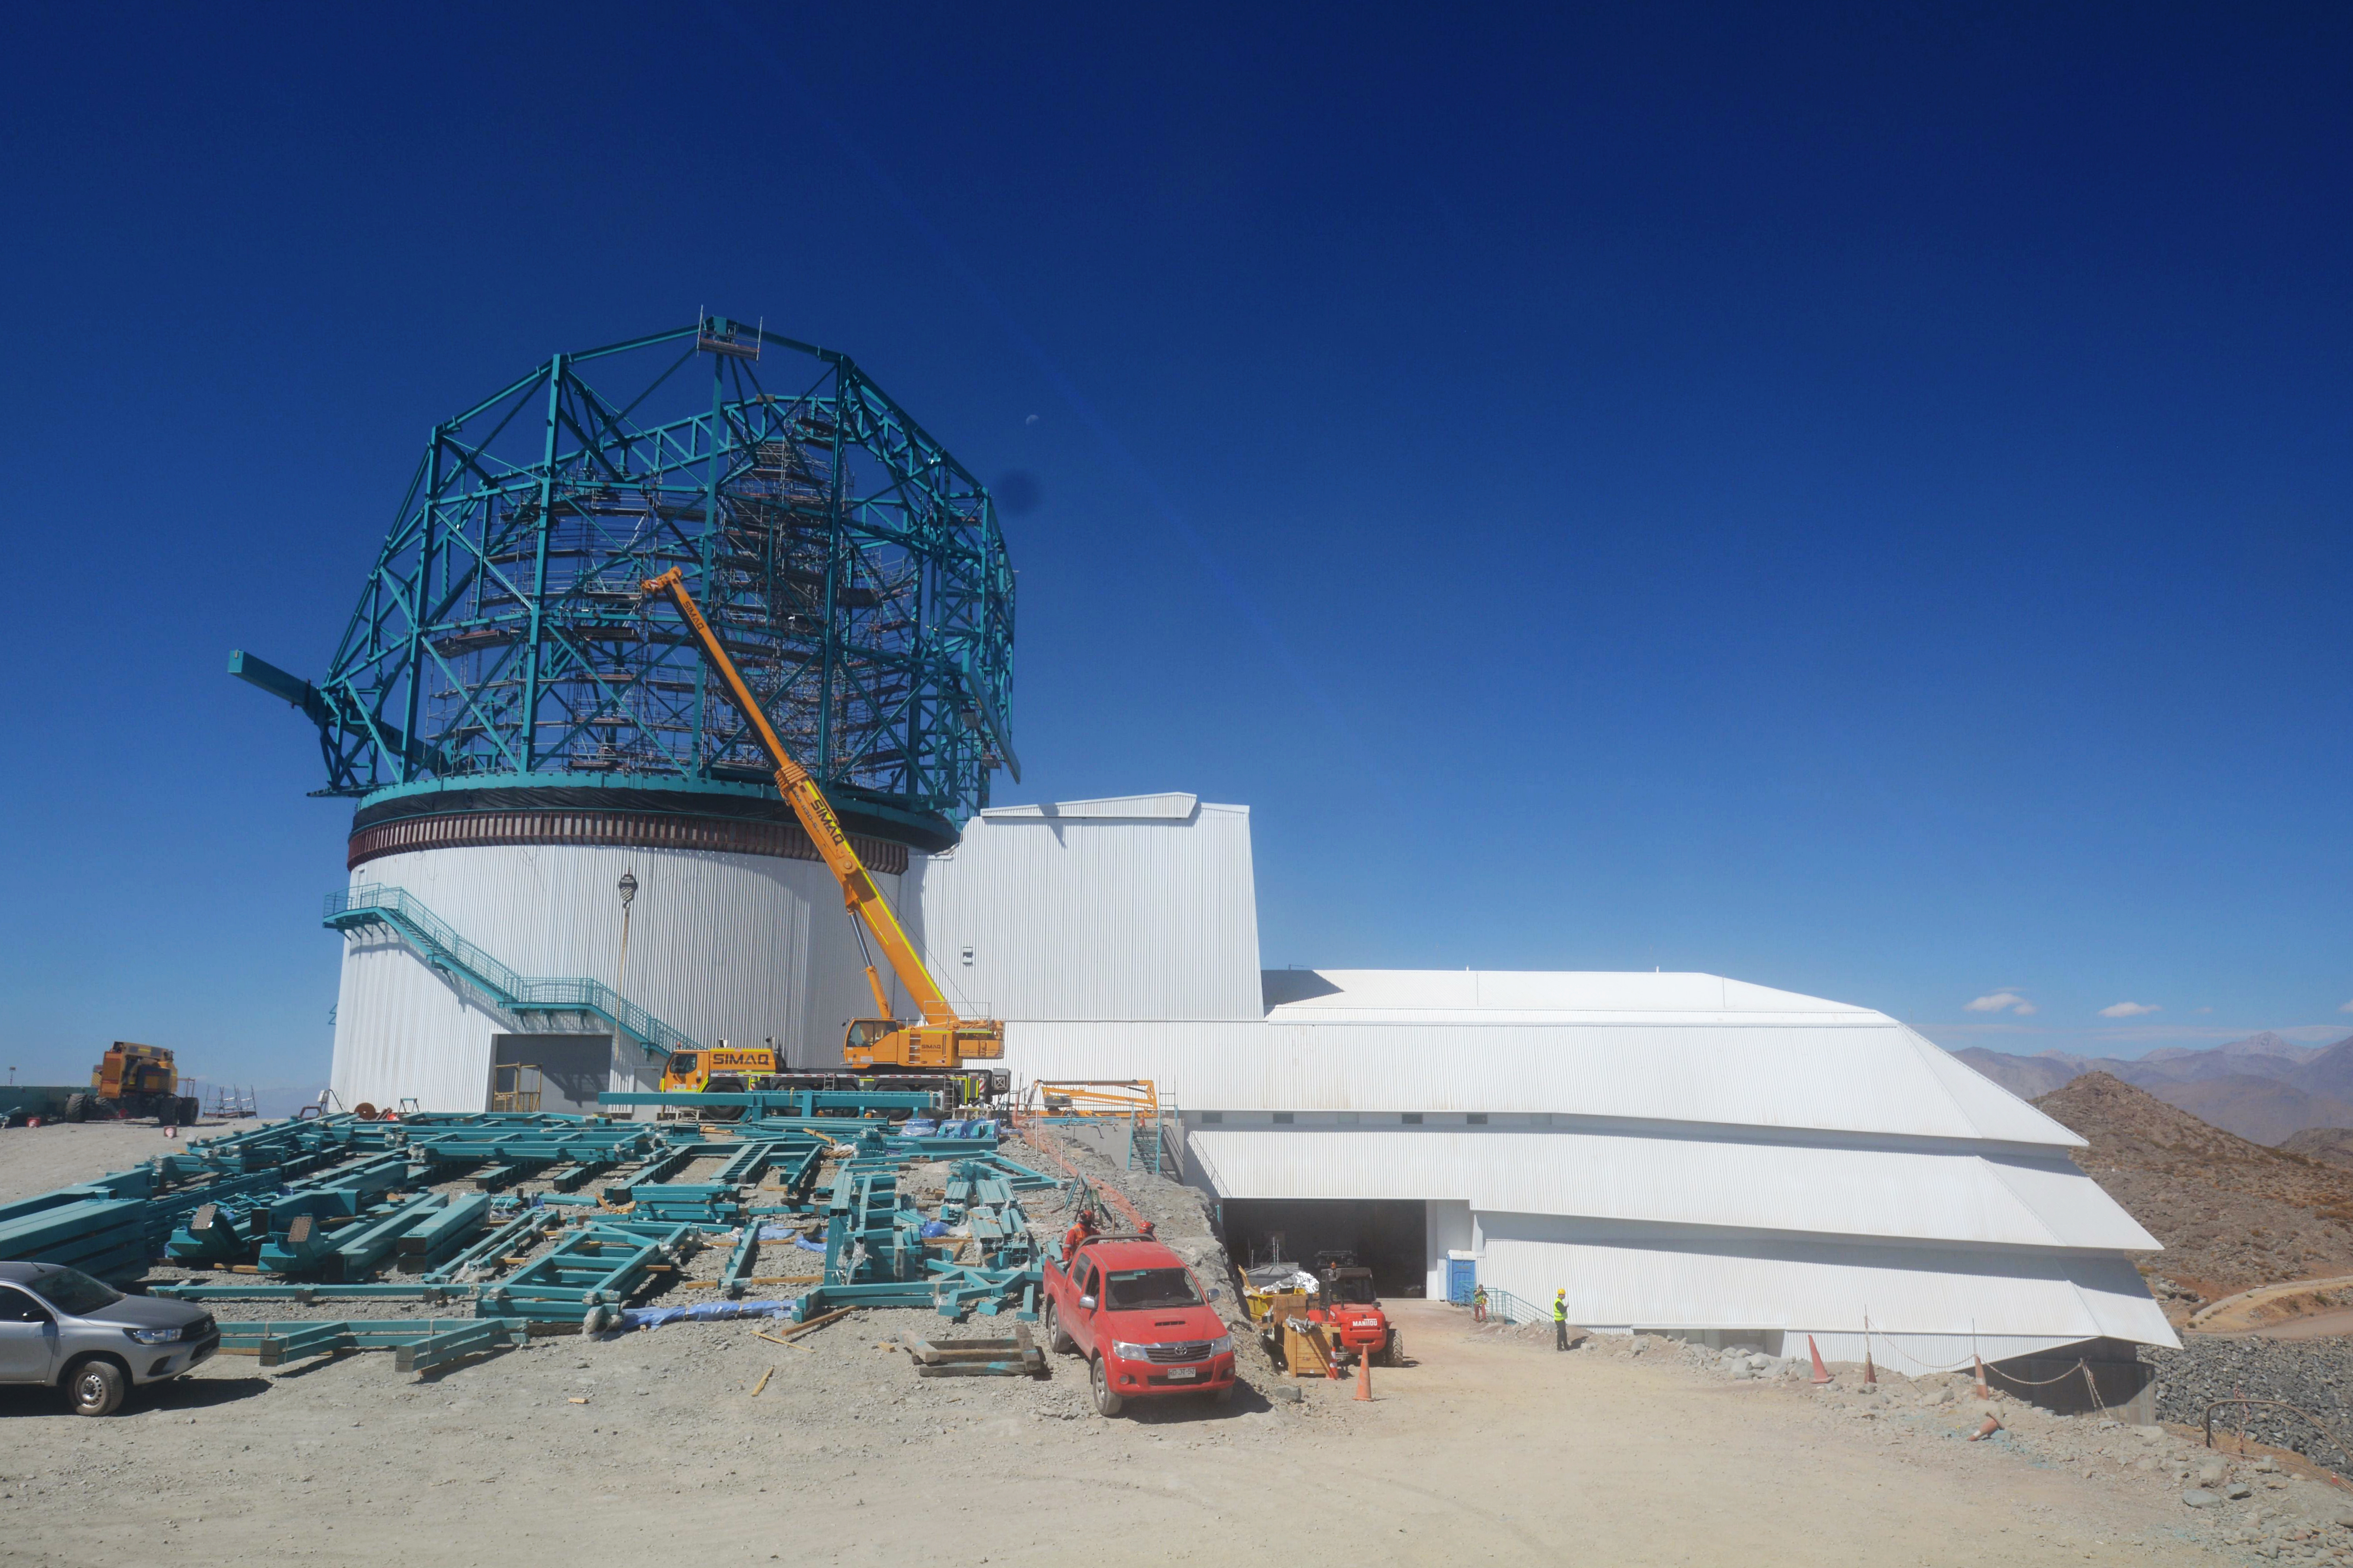

LSST Summit Facility

Current construction status of the LSST summit facility building on February 12, 2019.

Credit: Rubin Observatory/NSF/AURA